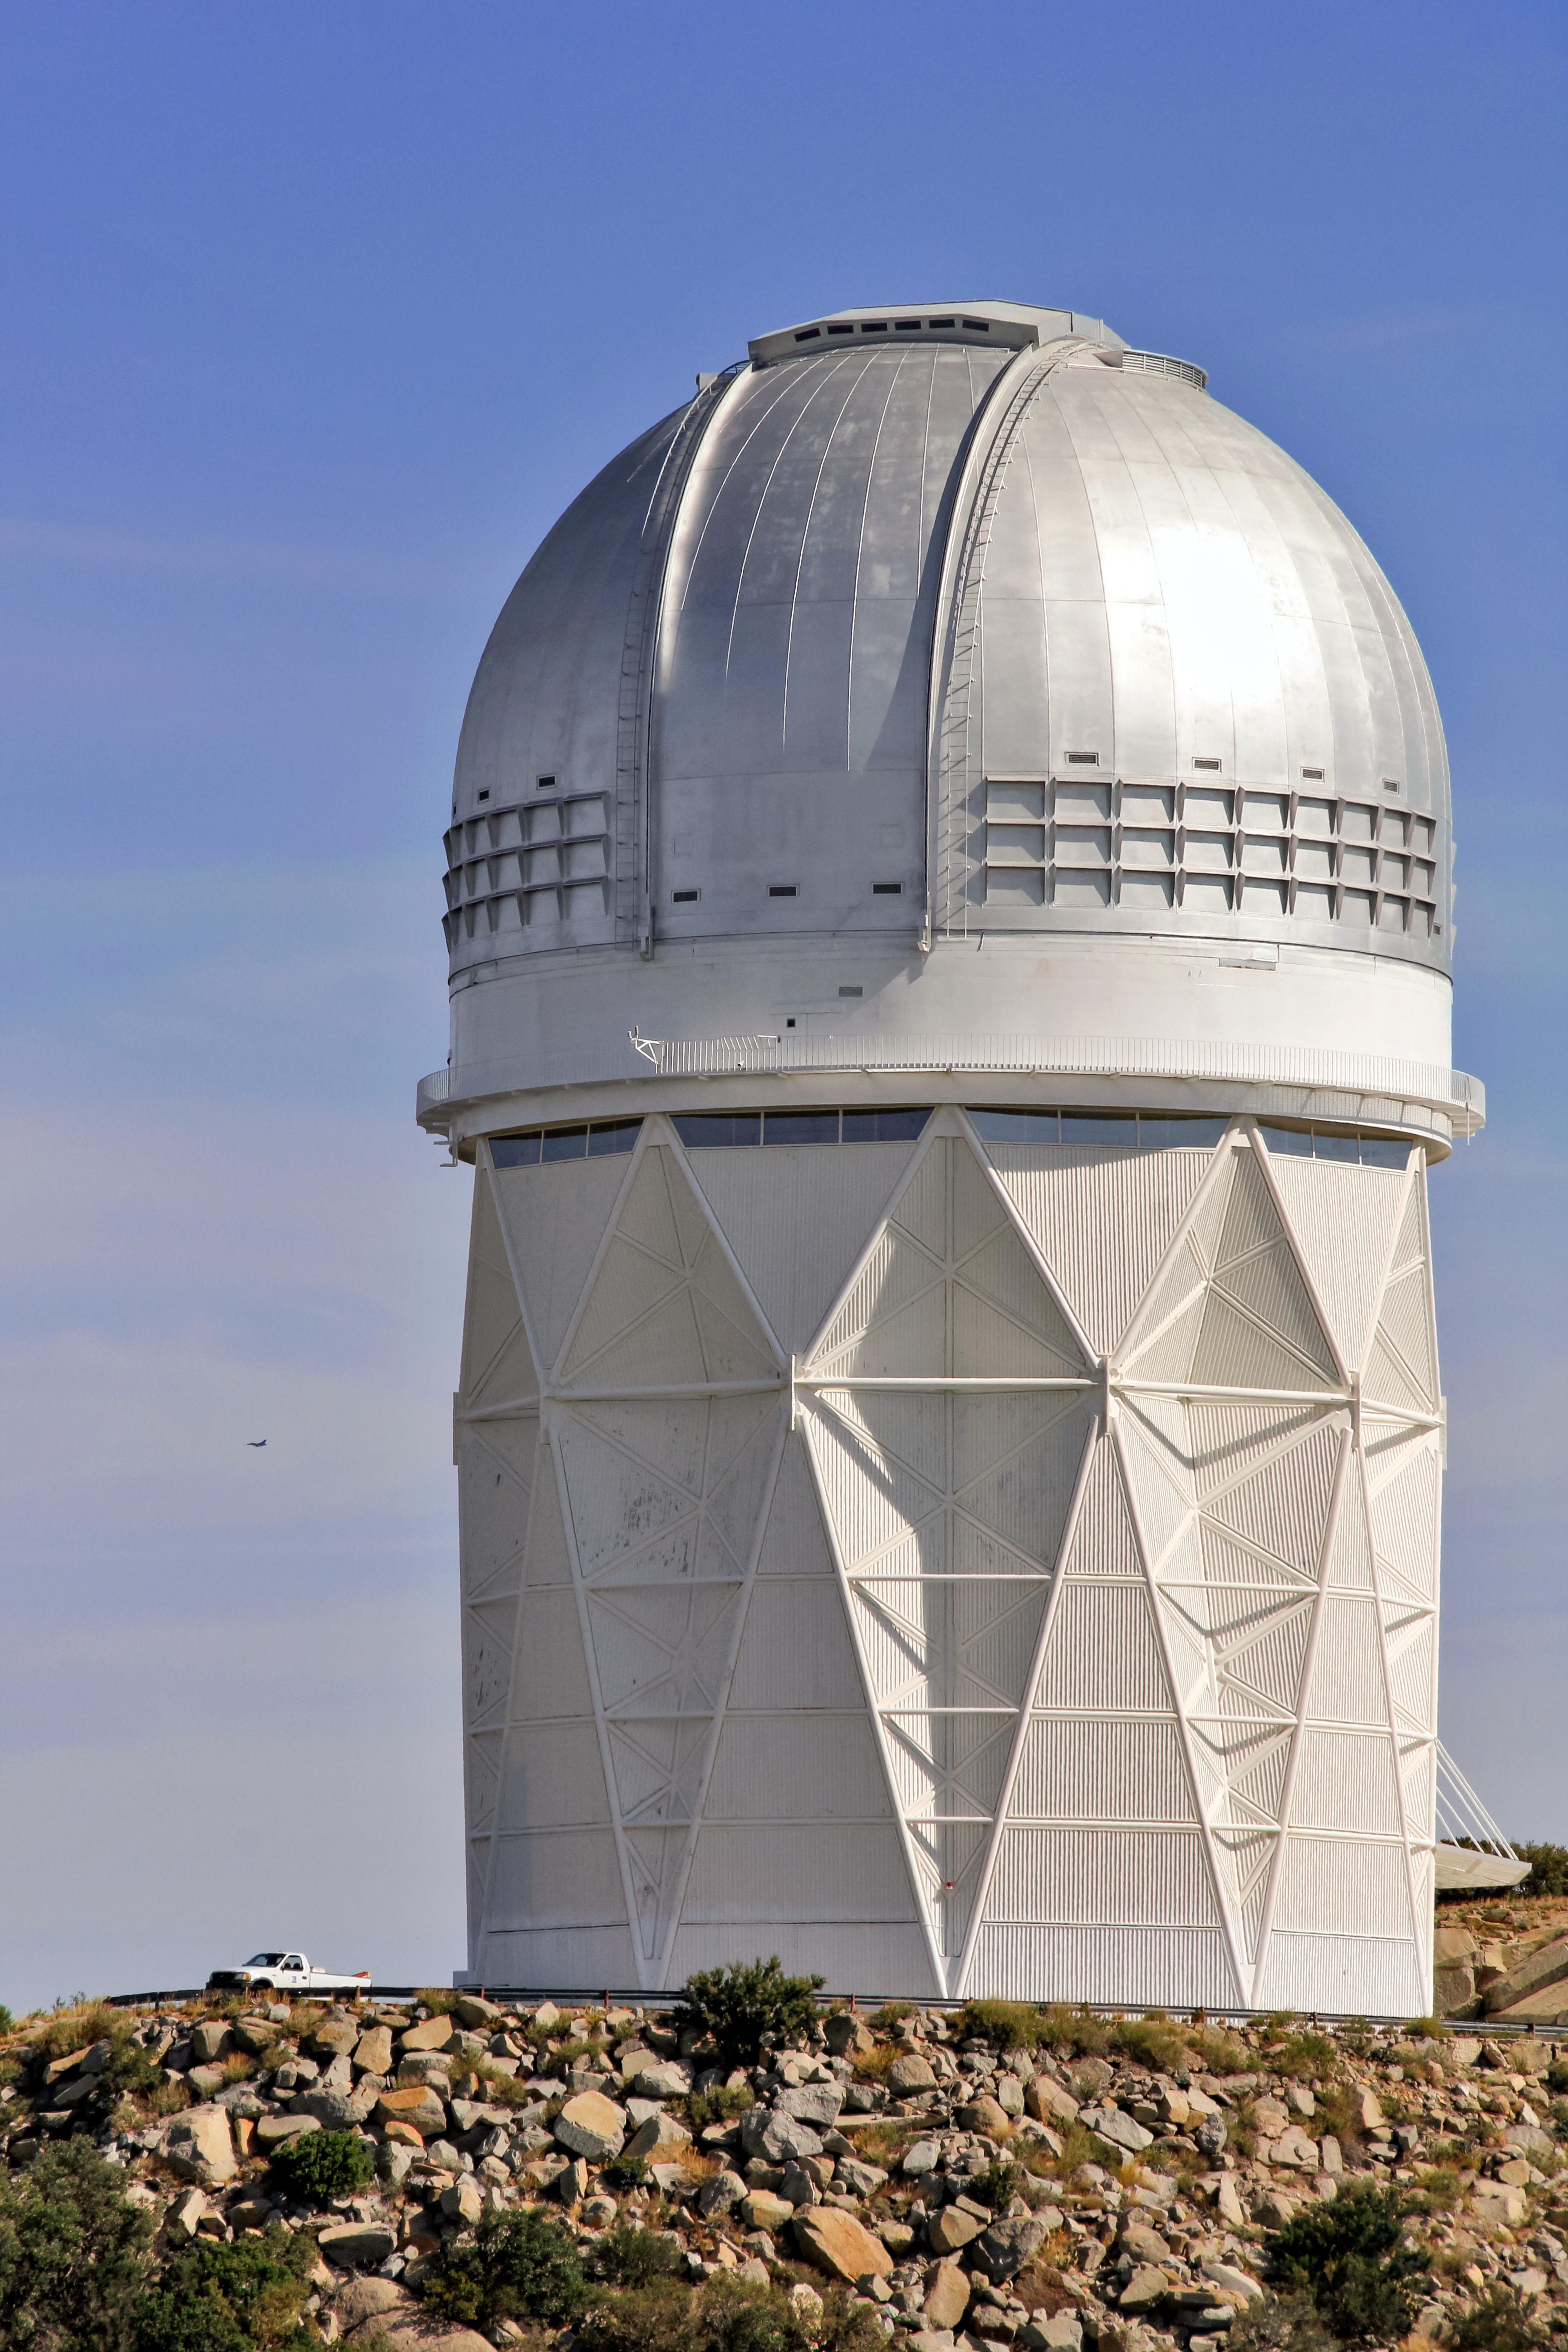

Nicholas U. Mayall 4-meter Telescope

The Nicholas U. Mayall 4-meter Telescope on Kitt Peak National Observatory near Tucson, AZ.

Credit: KPNO/NOIRLab/NSF/AURA/P. Marenfeld